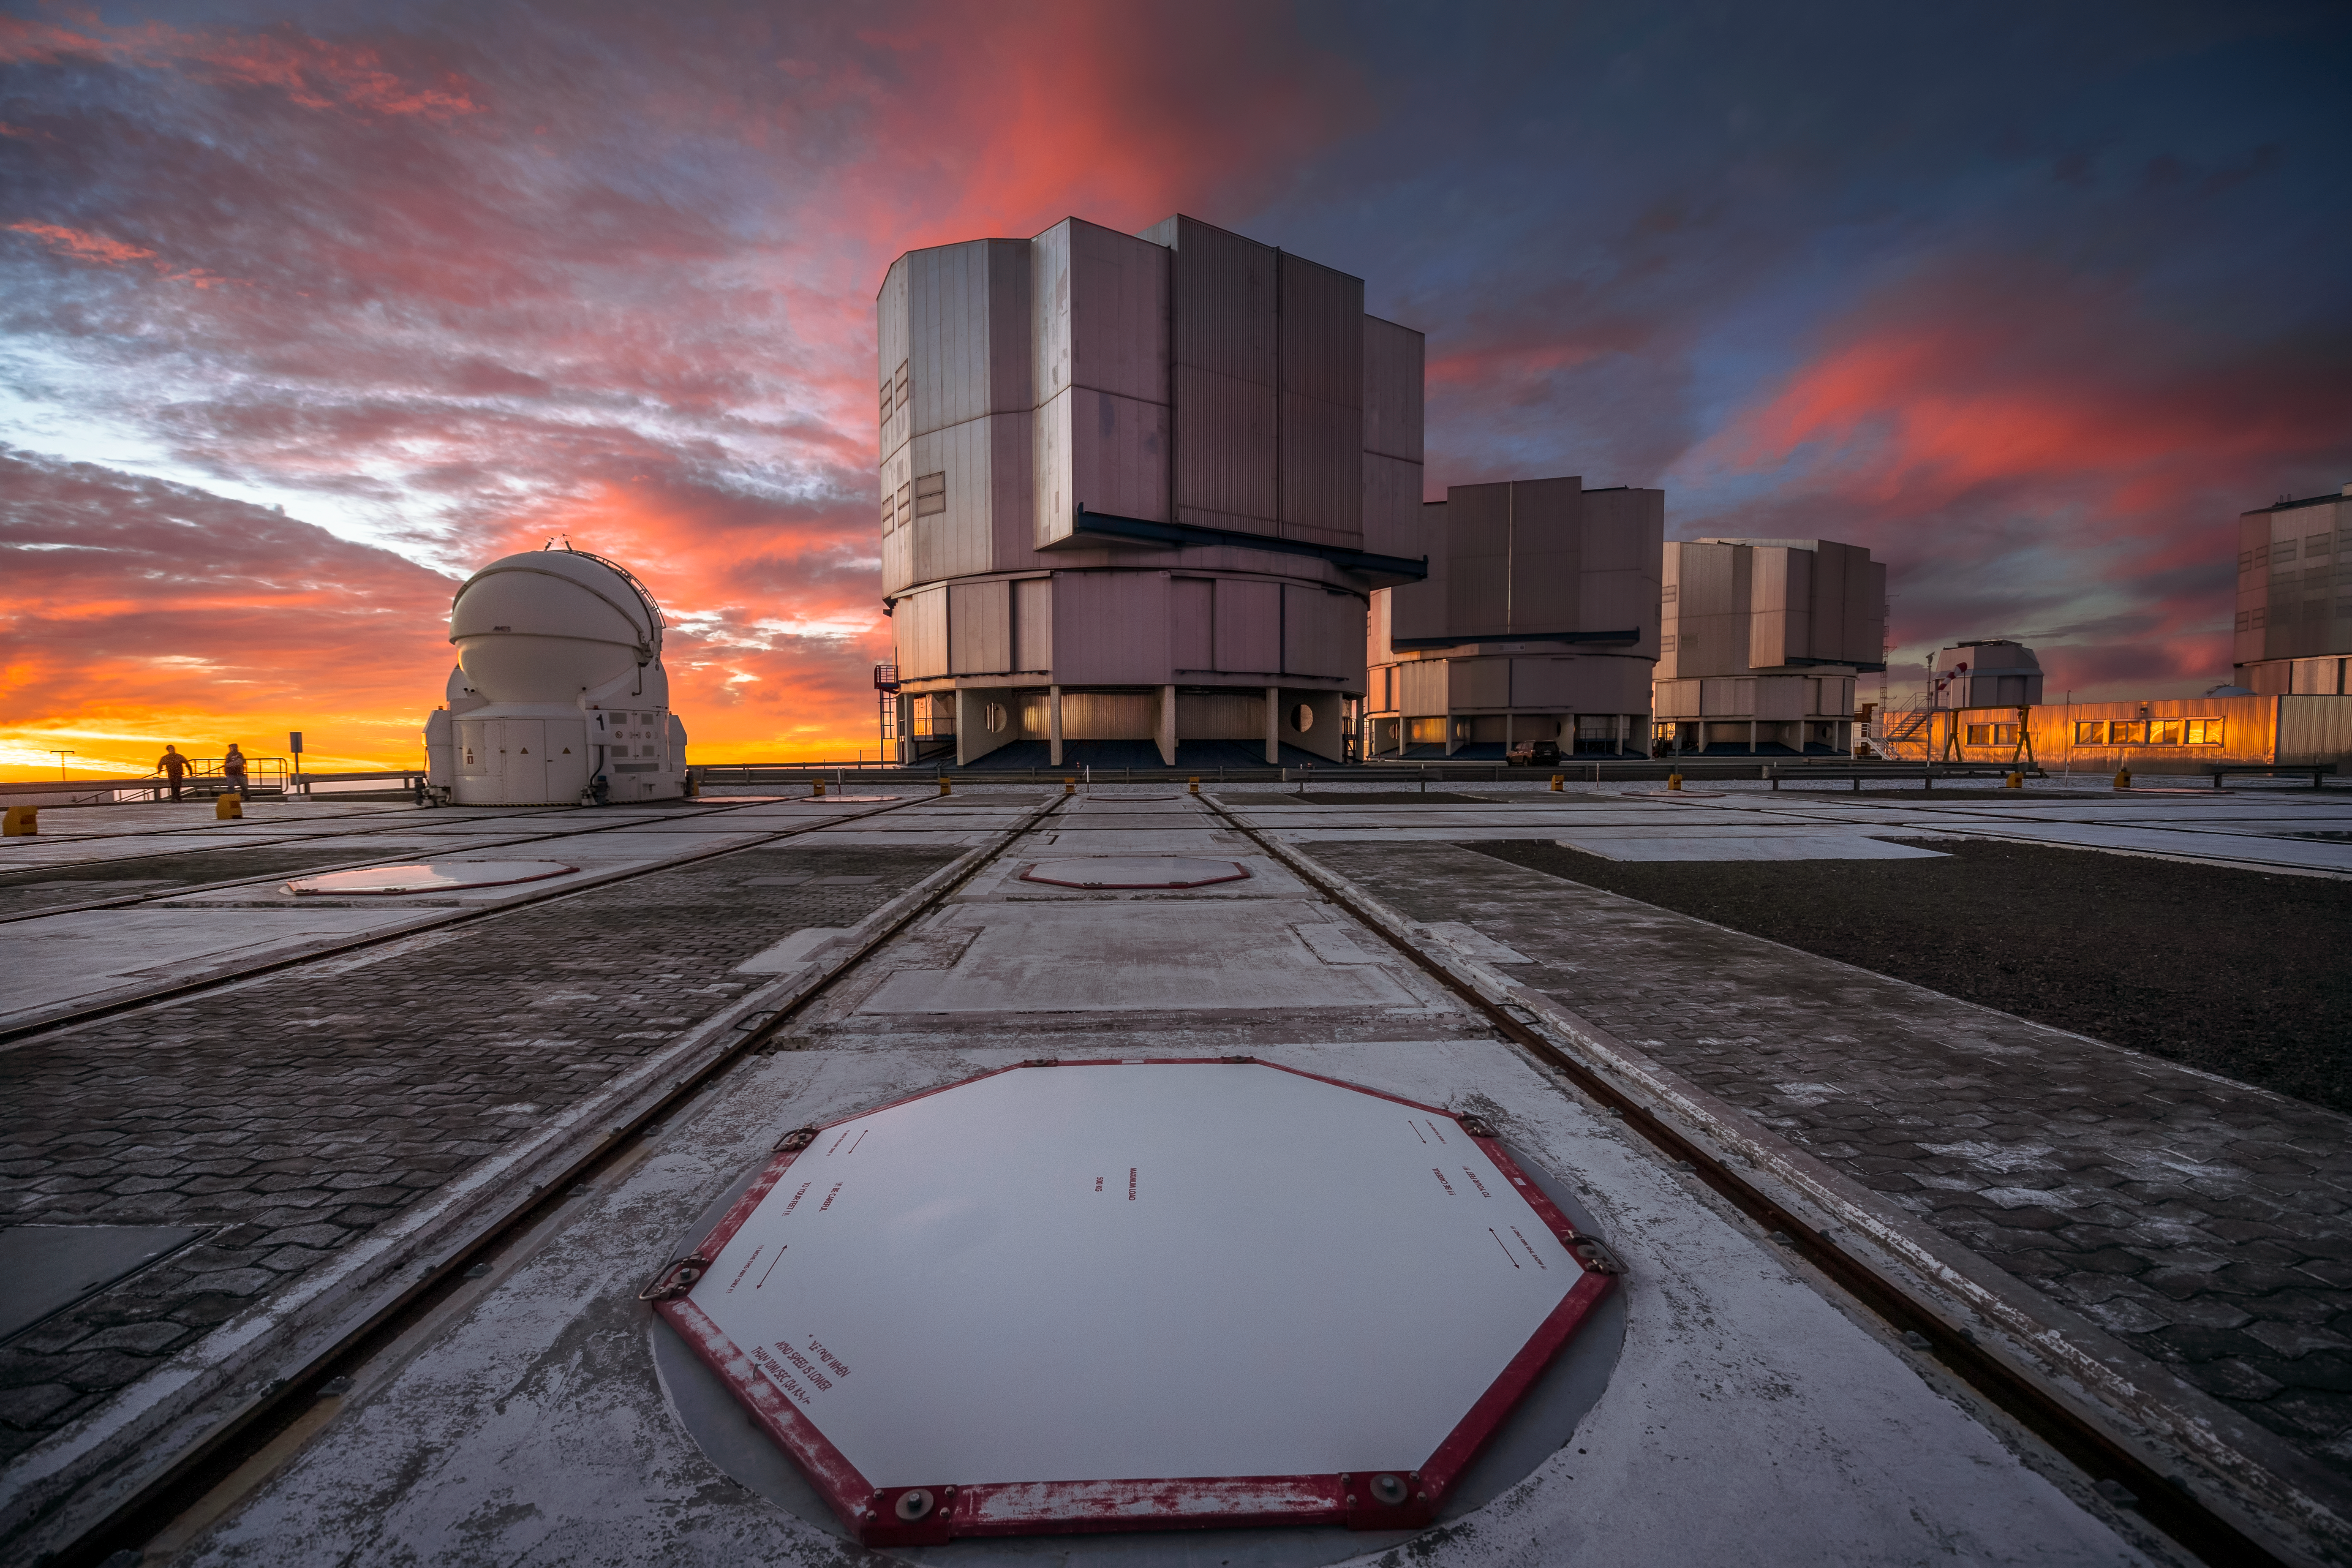

Sunset Paranal

Three of the four Unit Telescopes of ESO’s Very Large Telescope (VLT) sit on the platform at Paranal, framed against a dramatic sunset. Each UT has a mirror 8.2 metres in diameter, putting them among some of the largest single-mirror telescopes in the world. Individually, each one can see astronomical objects four billion times fainter than what can be seen with the unaided eye, and used in combination they are even more powerful. The clouds in this image make for an interesting backdrop, but Paranal has excellent overall viewing conditions; with about 300 clear nights per year, it is the ideal location for astronomers to make the best use of the sophisticated VLT to study the night sky and deepen our understanding of the Universe.

Credit: A. Ghizzi Panizza/ESO